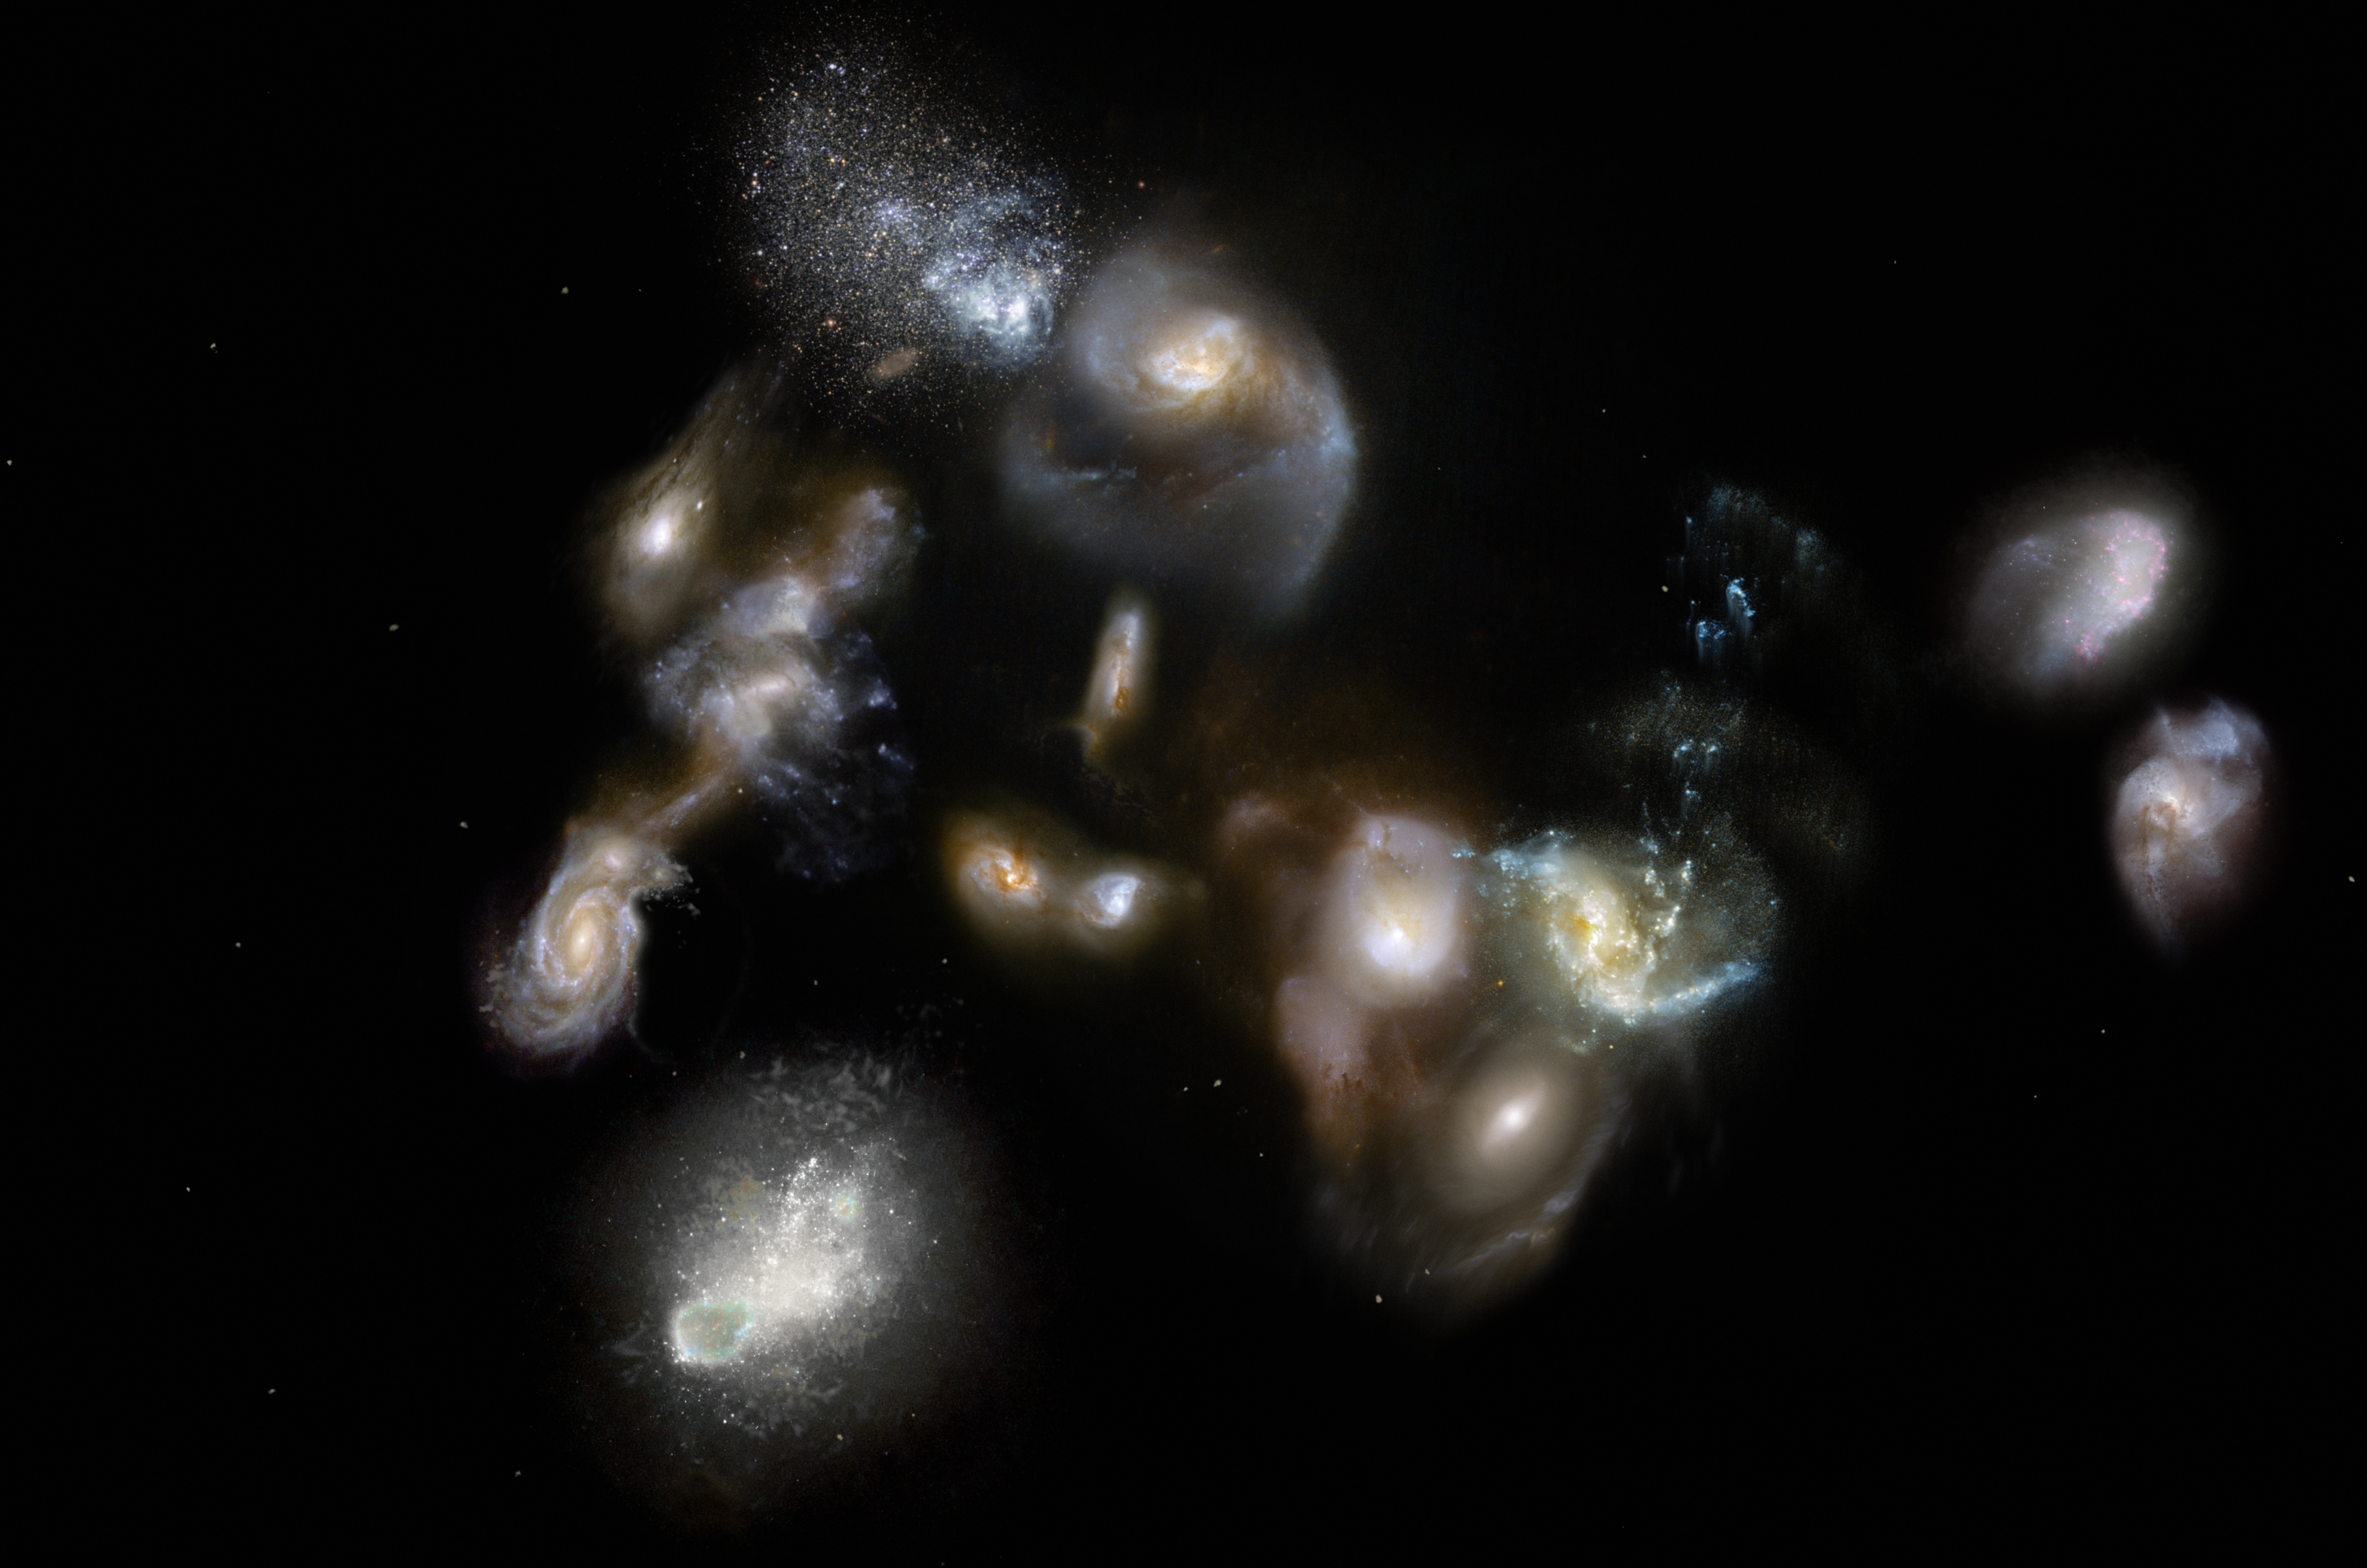

Interacting and merging galaxies in the early Universe

This artist’’s impression of SPT2349-56 shows a group of interacting and merging galaxies in the early Universe. Such mergers have been spotted using the ALMA and APEX telescopes and represent the formation of galaxies clusters, the most massive objects in the modern Universe. Astronomers thought that these events occurred around three billion years after the Big Bang, so they were surprised when the new observations revealed them happening when the Universe was only half that age.

Credit: ESO/M. Kornmesser